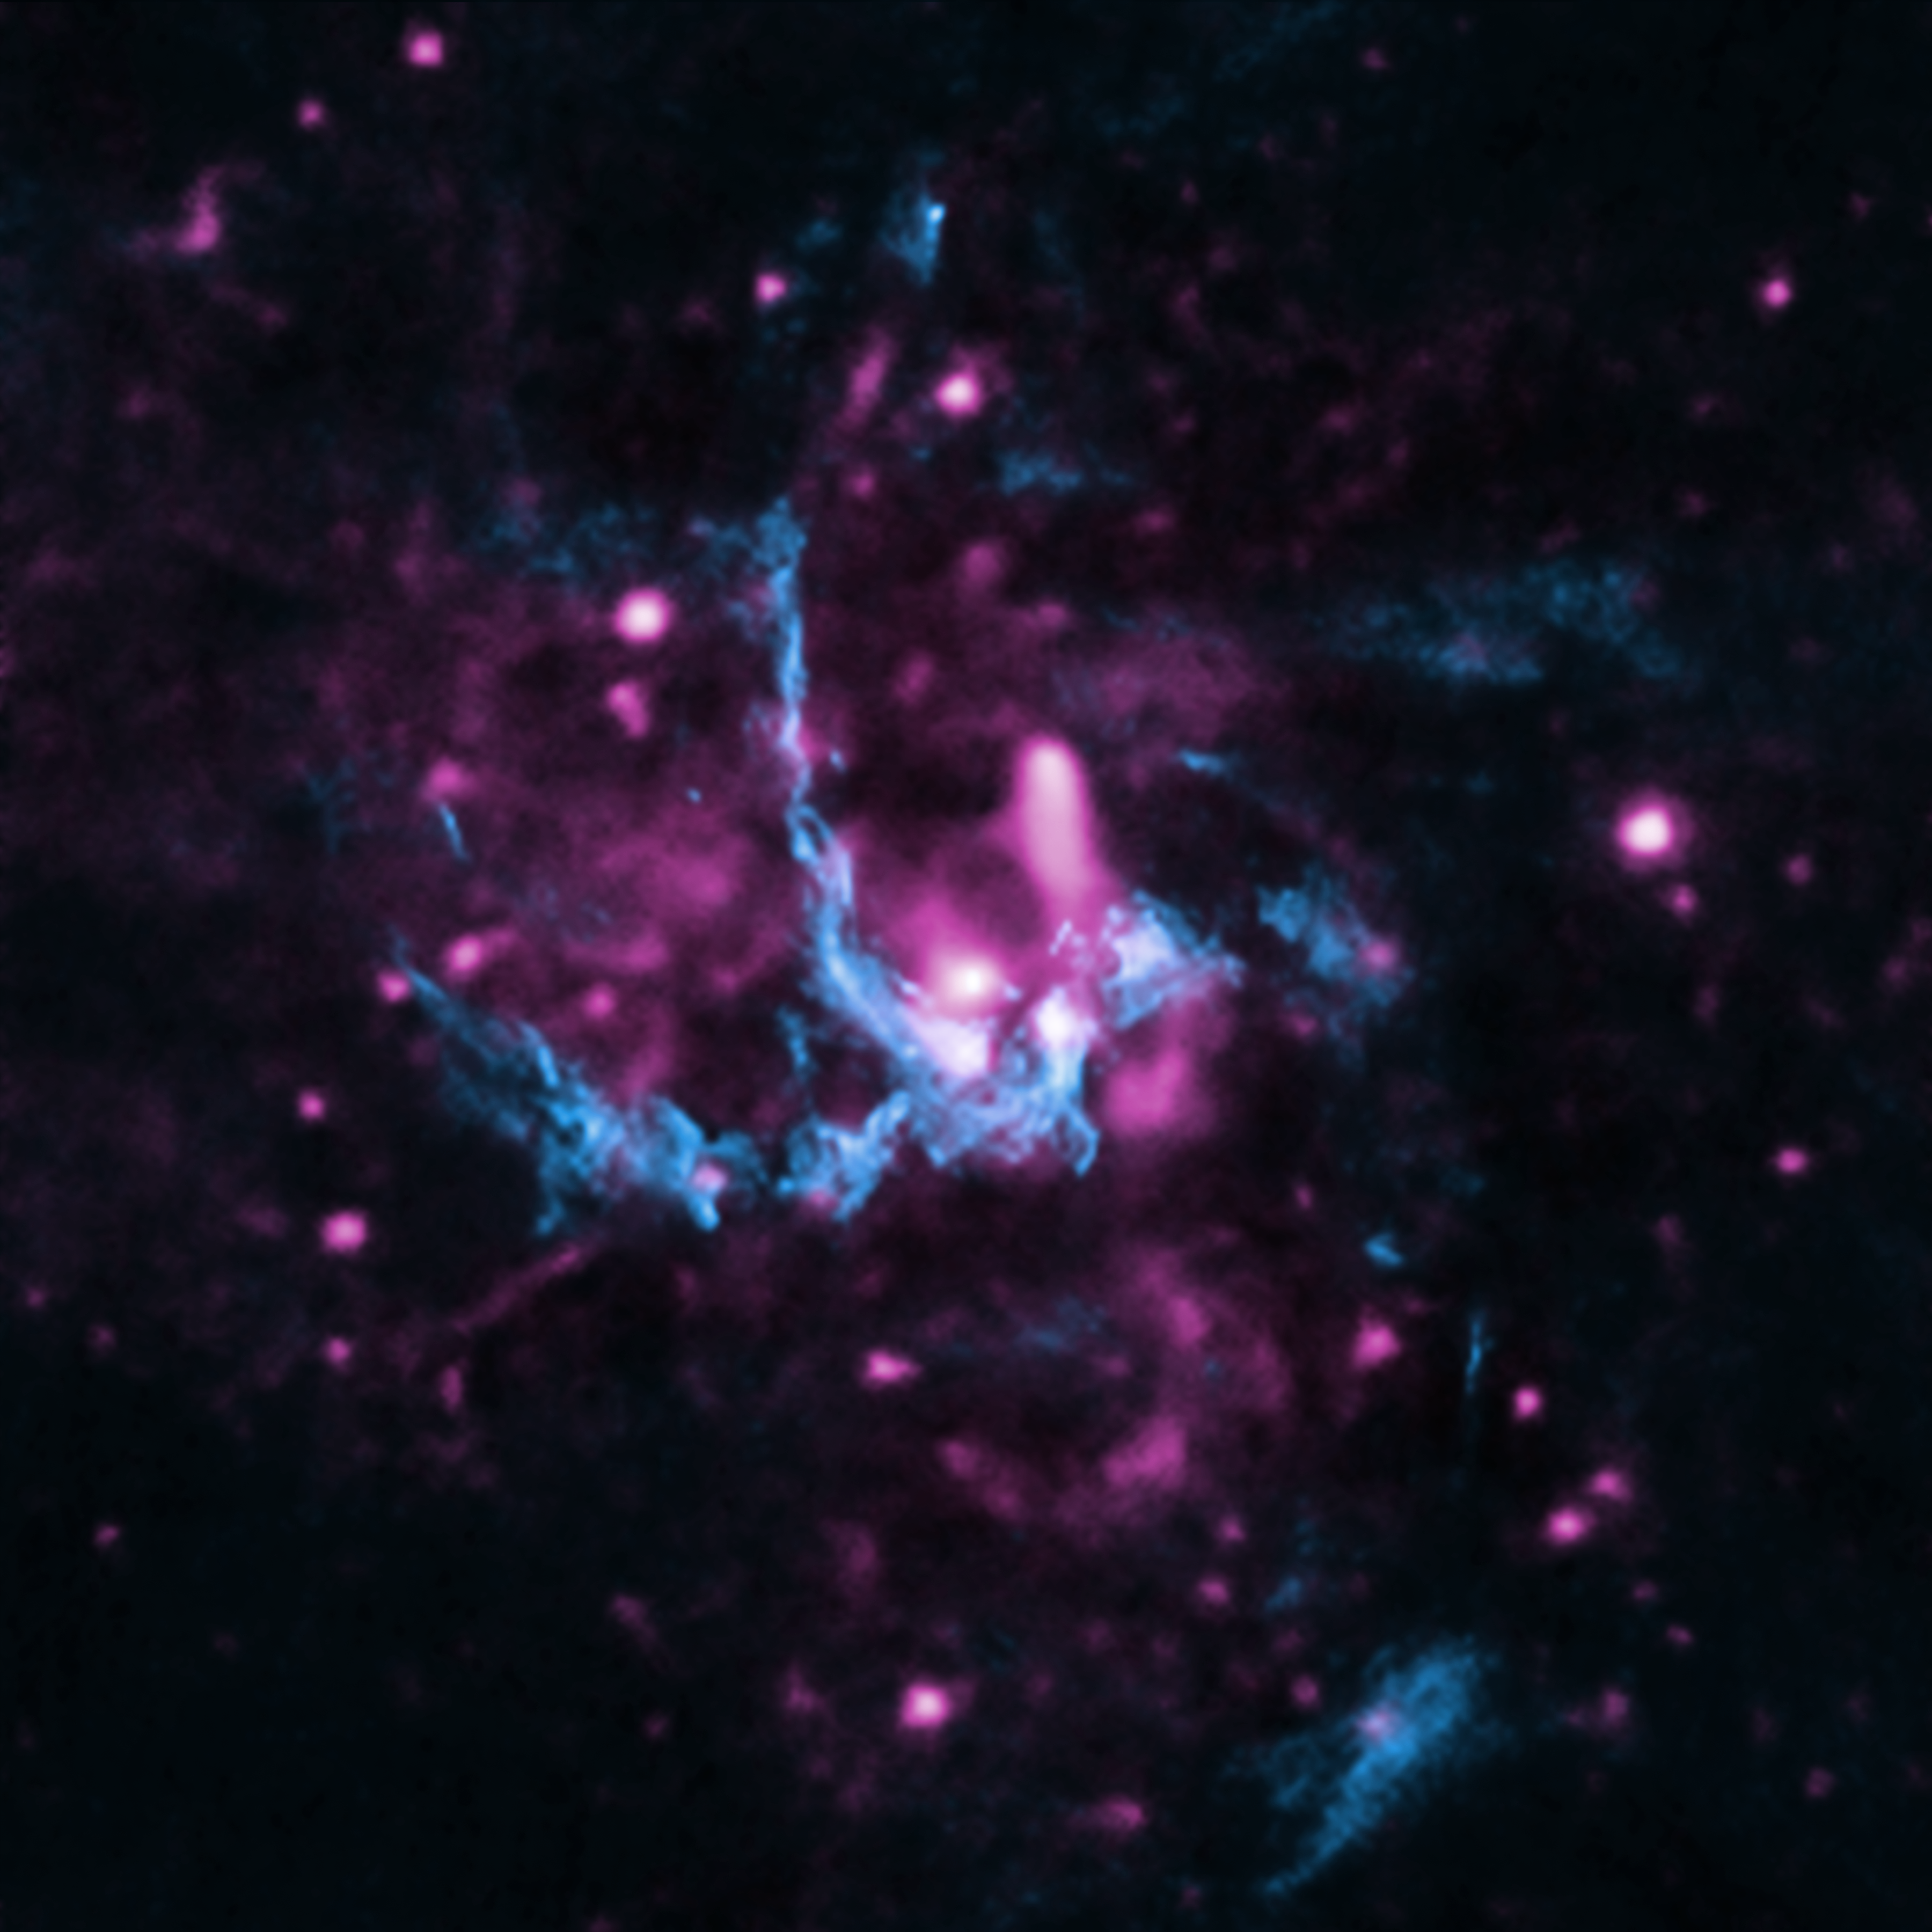

The supermassive black hole at the center of the Milky Way.

New evidence has been uncovered for the presence of a faint jet of high-energy particles blasting out of the Milky Way's relatively quiet supermassive black hole known as Sagittarius A* (Sgr A*). This image of Sgr A* and the region around it contains some of the data used in the study, with X-rays from Chandra (purple) and radio emission from the Very Large Array (blue). Jets of high-energy particles are found throughout the Universe on large and small scales. The likely discovery of a jet from Sgr A* helps astronomers learn more about the giant black hole, including how it is spinning.

Credit: X-ray: NASA/CXC/UCLA/Z.Li et al; Radio: NRAO/VLA